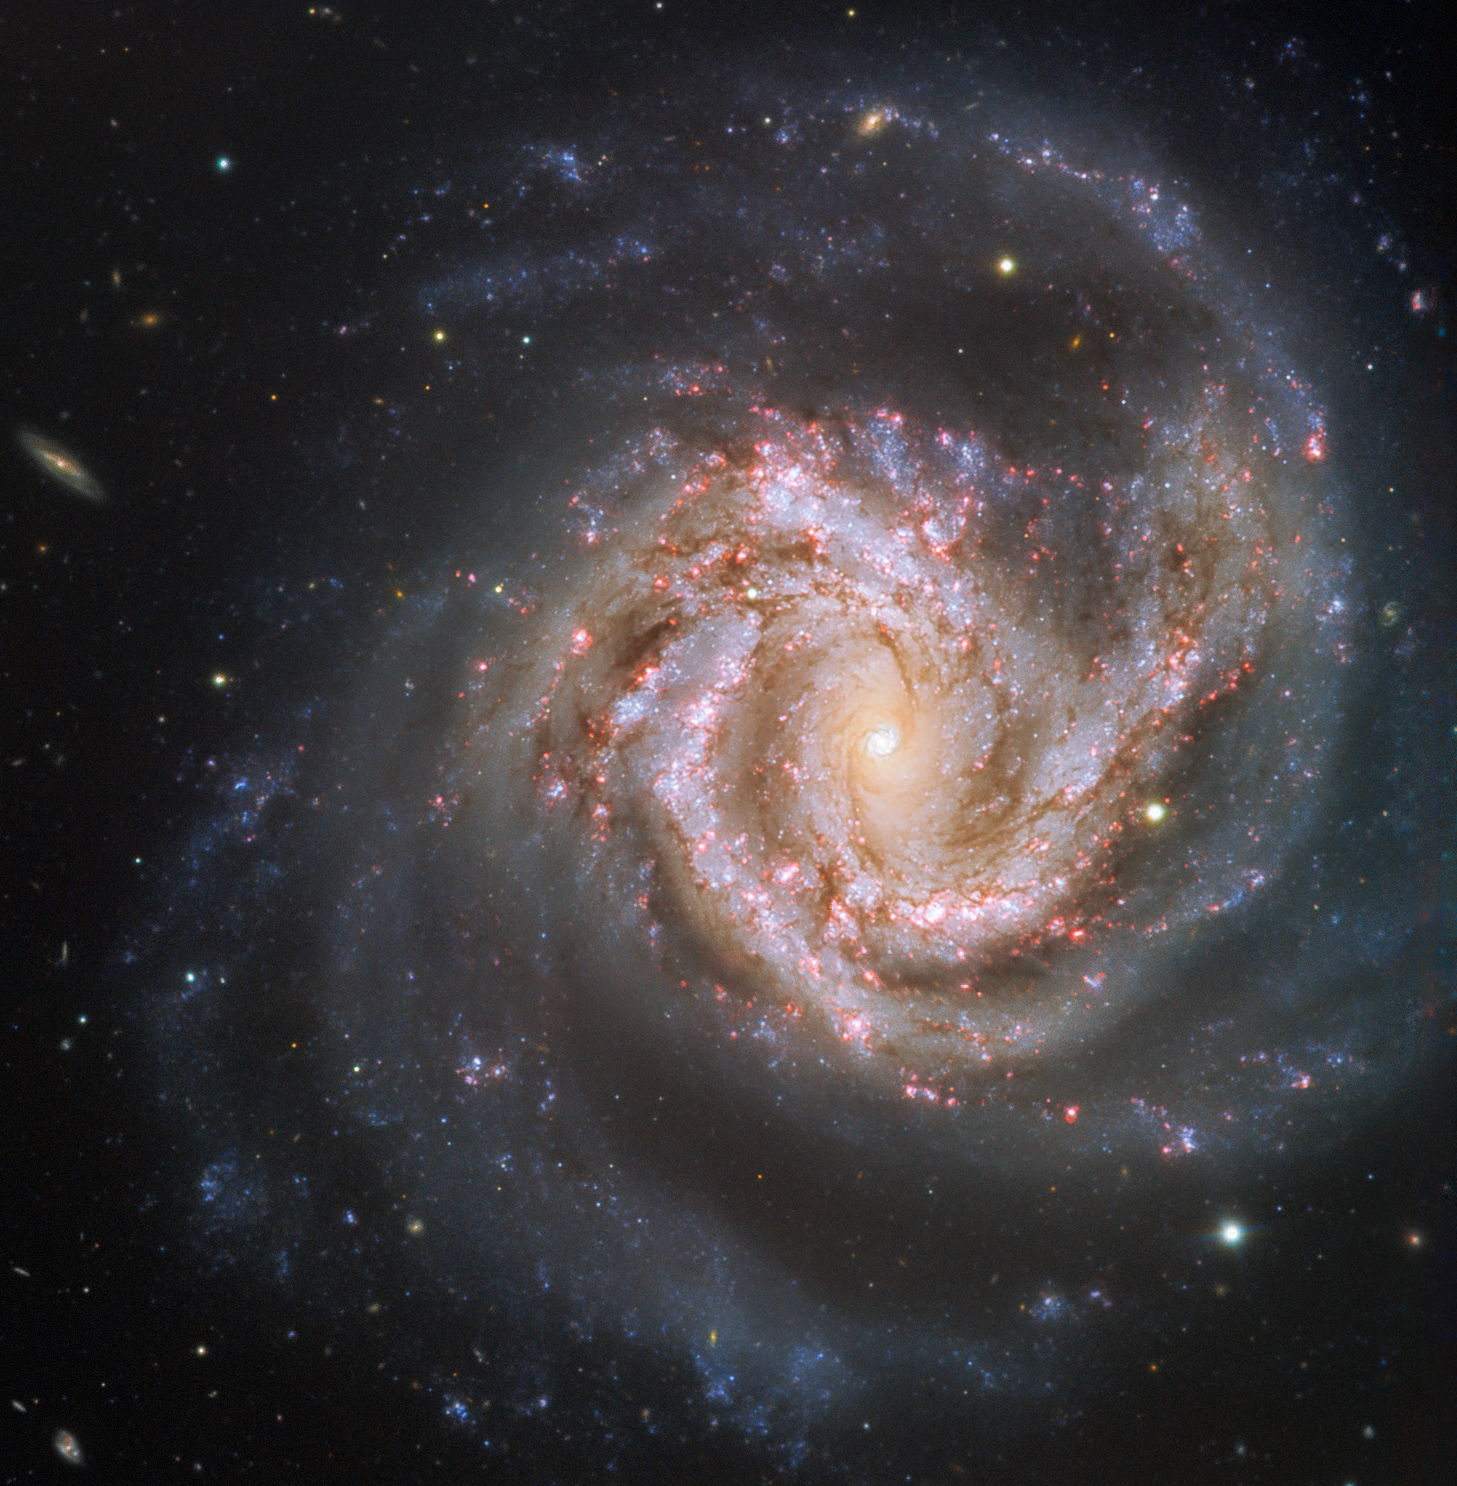

A portrait of a beauty

Nuzzled in the chest of the constellation Virgo (the Virgin) lies a beautiful cosmic gem — the galaxy Messier 61. This glittering spiral galaxy is aligned face-on towards Earth, thus presenting us with a breathtaking view of its structure. The gas and dust of the intricate spiral arms are studded with billions of stars. This galaxy is a bustling hub of activity with a rapid rate of star formation, and both a massive nuclear star cluster and a supermassive black hole buried at its heart.

Messier 61 is one of the largest members of the Virgo Cluster, which is made up of more than a thousand galaxies, and is itself at the centre of the Virgo Supercluster — to which our Milky Way also belongs. This dazzling beauty was first discovered in 1779, and it has been capturing astronomers’ interest ever since. Set against a dark sky littered with galaxies, this image shows the awe-inspiring M61 in its full glory — even at its distance of over 50 million light-years.

This image was taken as part of ESO’s Cosmic Gems Programme, an outreach initiative to produce images of interesting, intriguing or visually attractive objects using ESO telescopes, for the purposes of education and public outreach. The programme makes use of telescope time that cannot be used for science observations. In case the data collected could be useful for future scientific purposes, these observations are saved and made available to astronomers through ESO’s Science Archive.

Credit: ESO